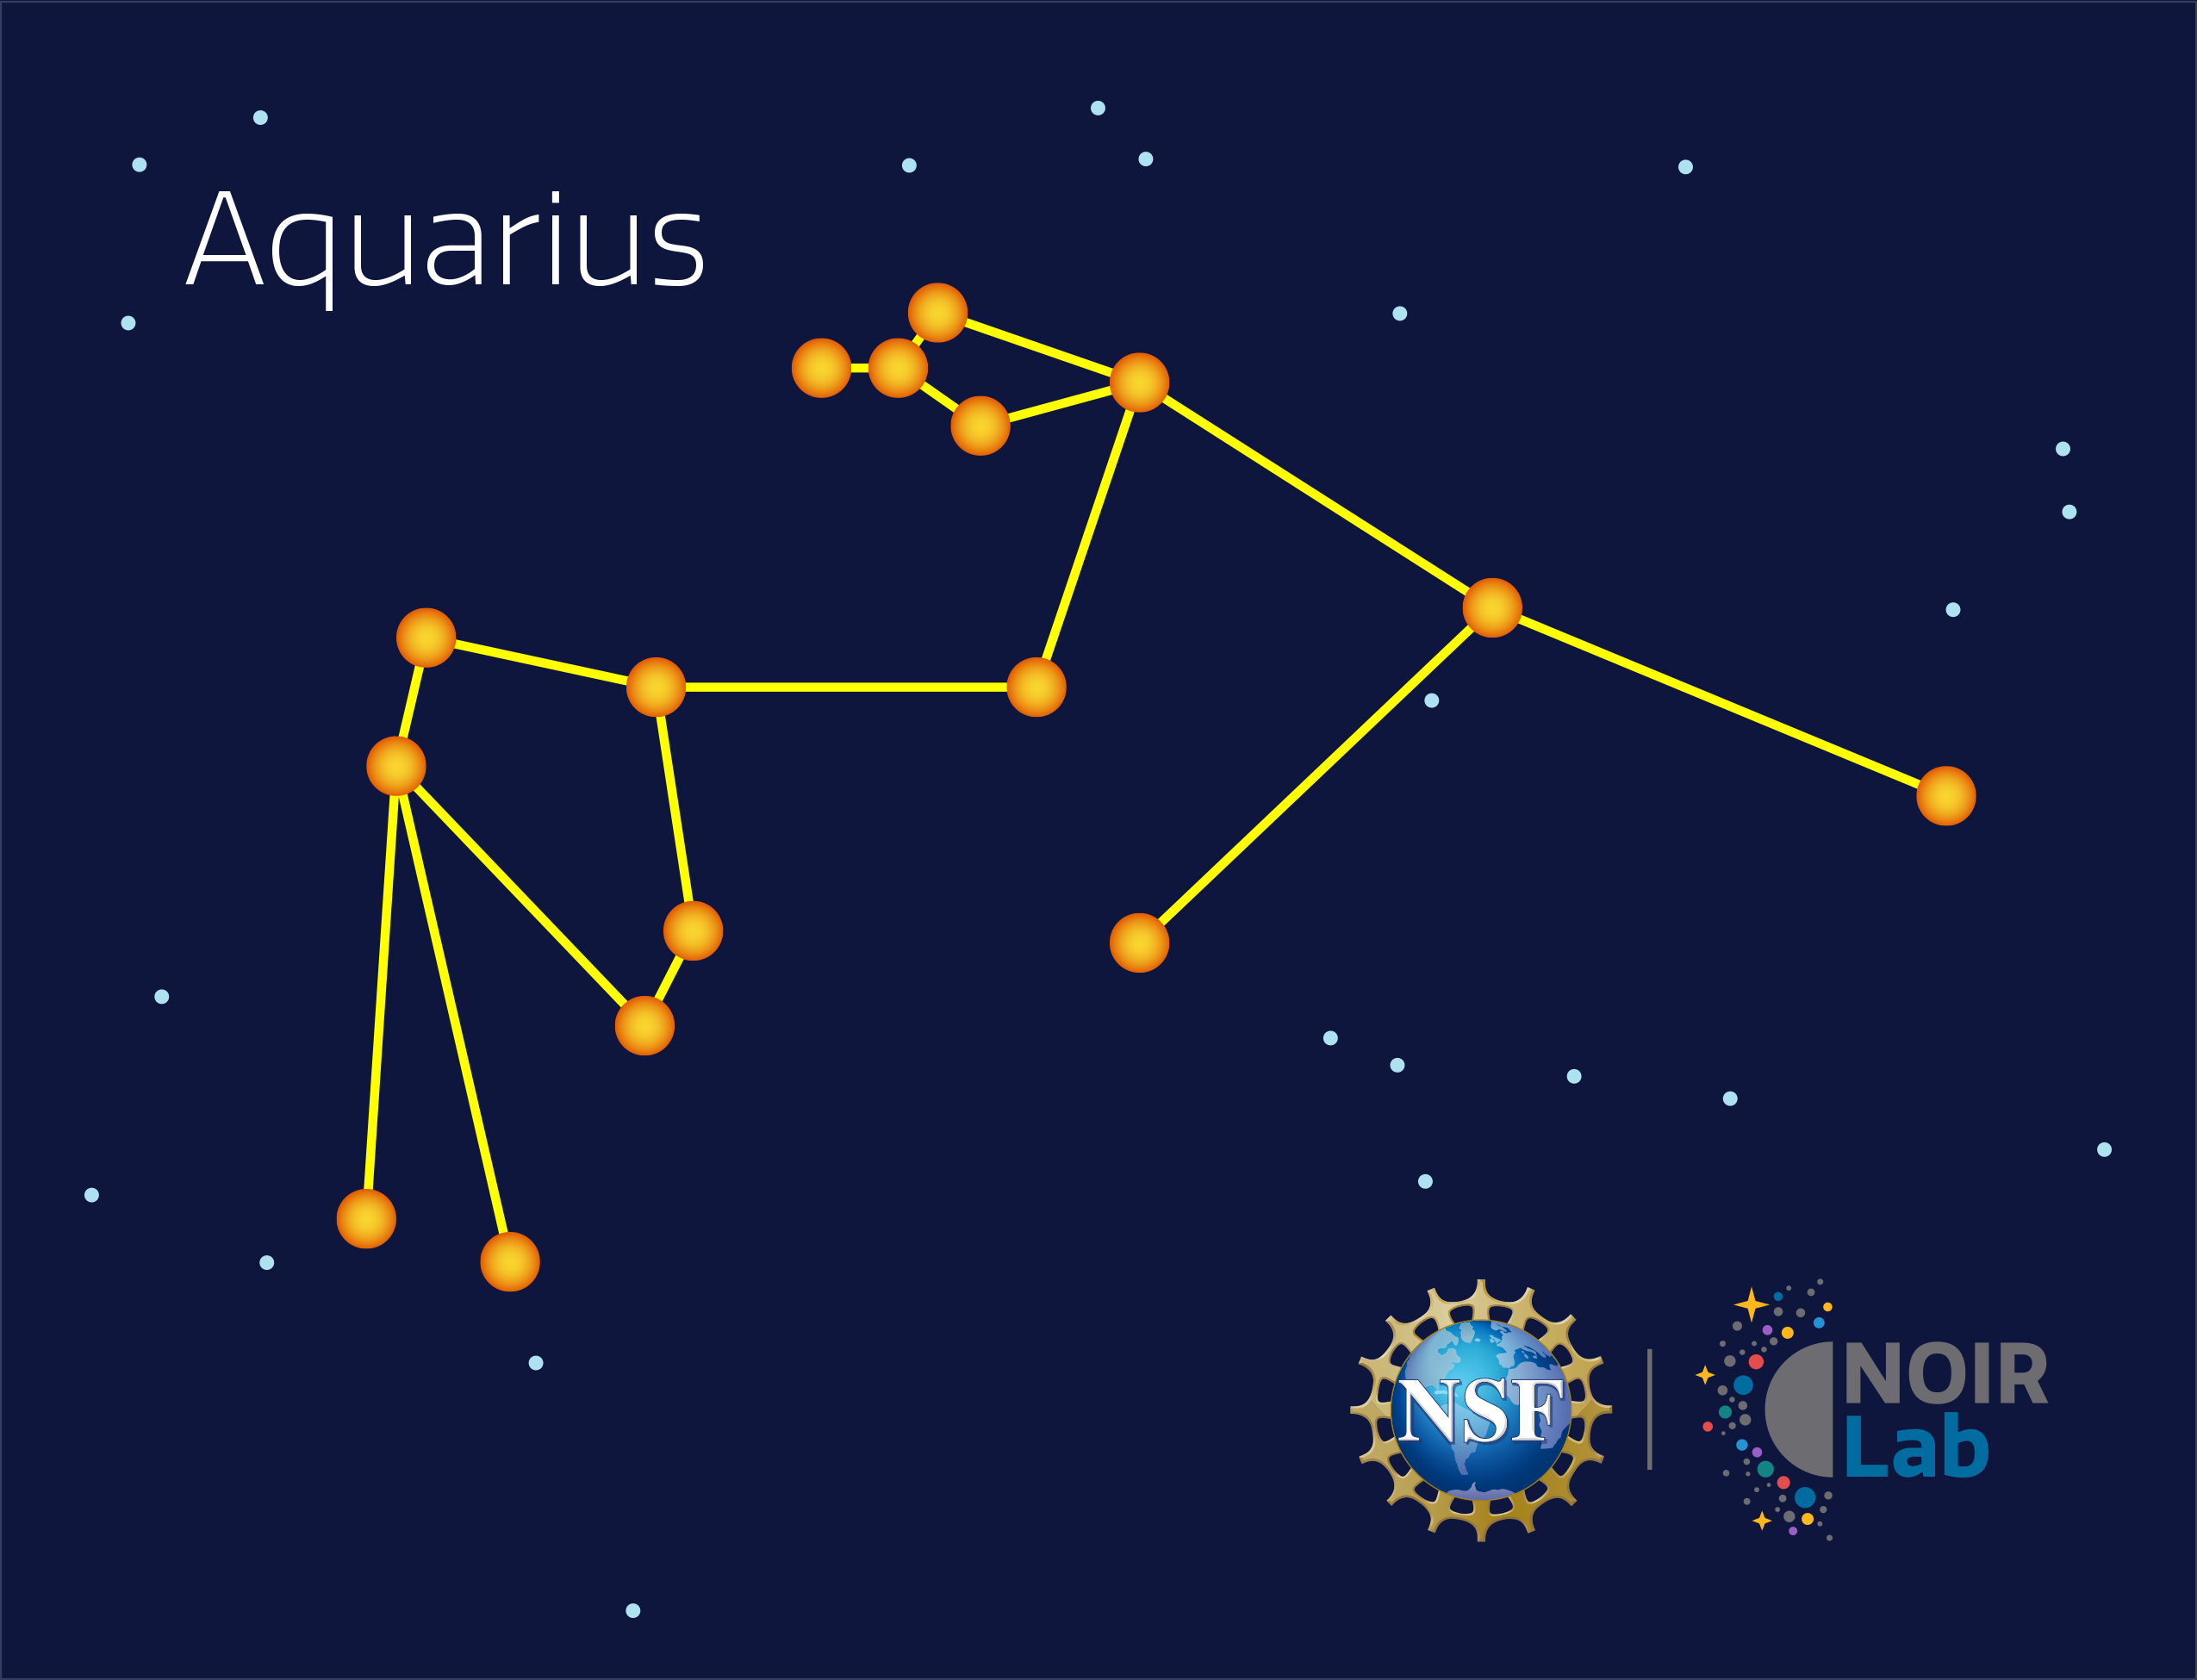

Aquarius

Credit: NOIRLab